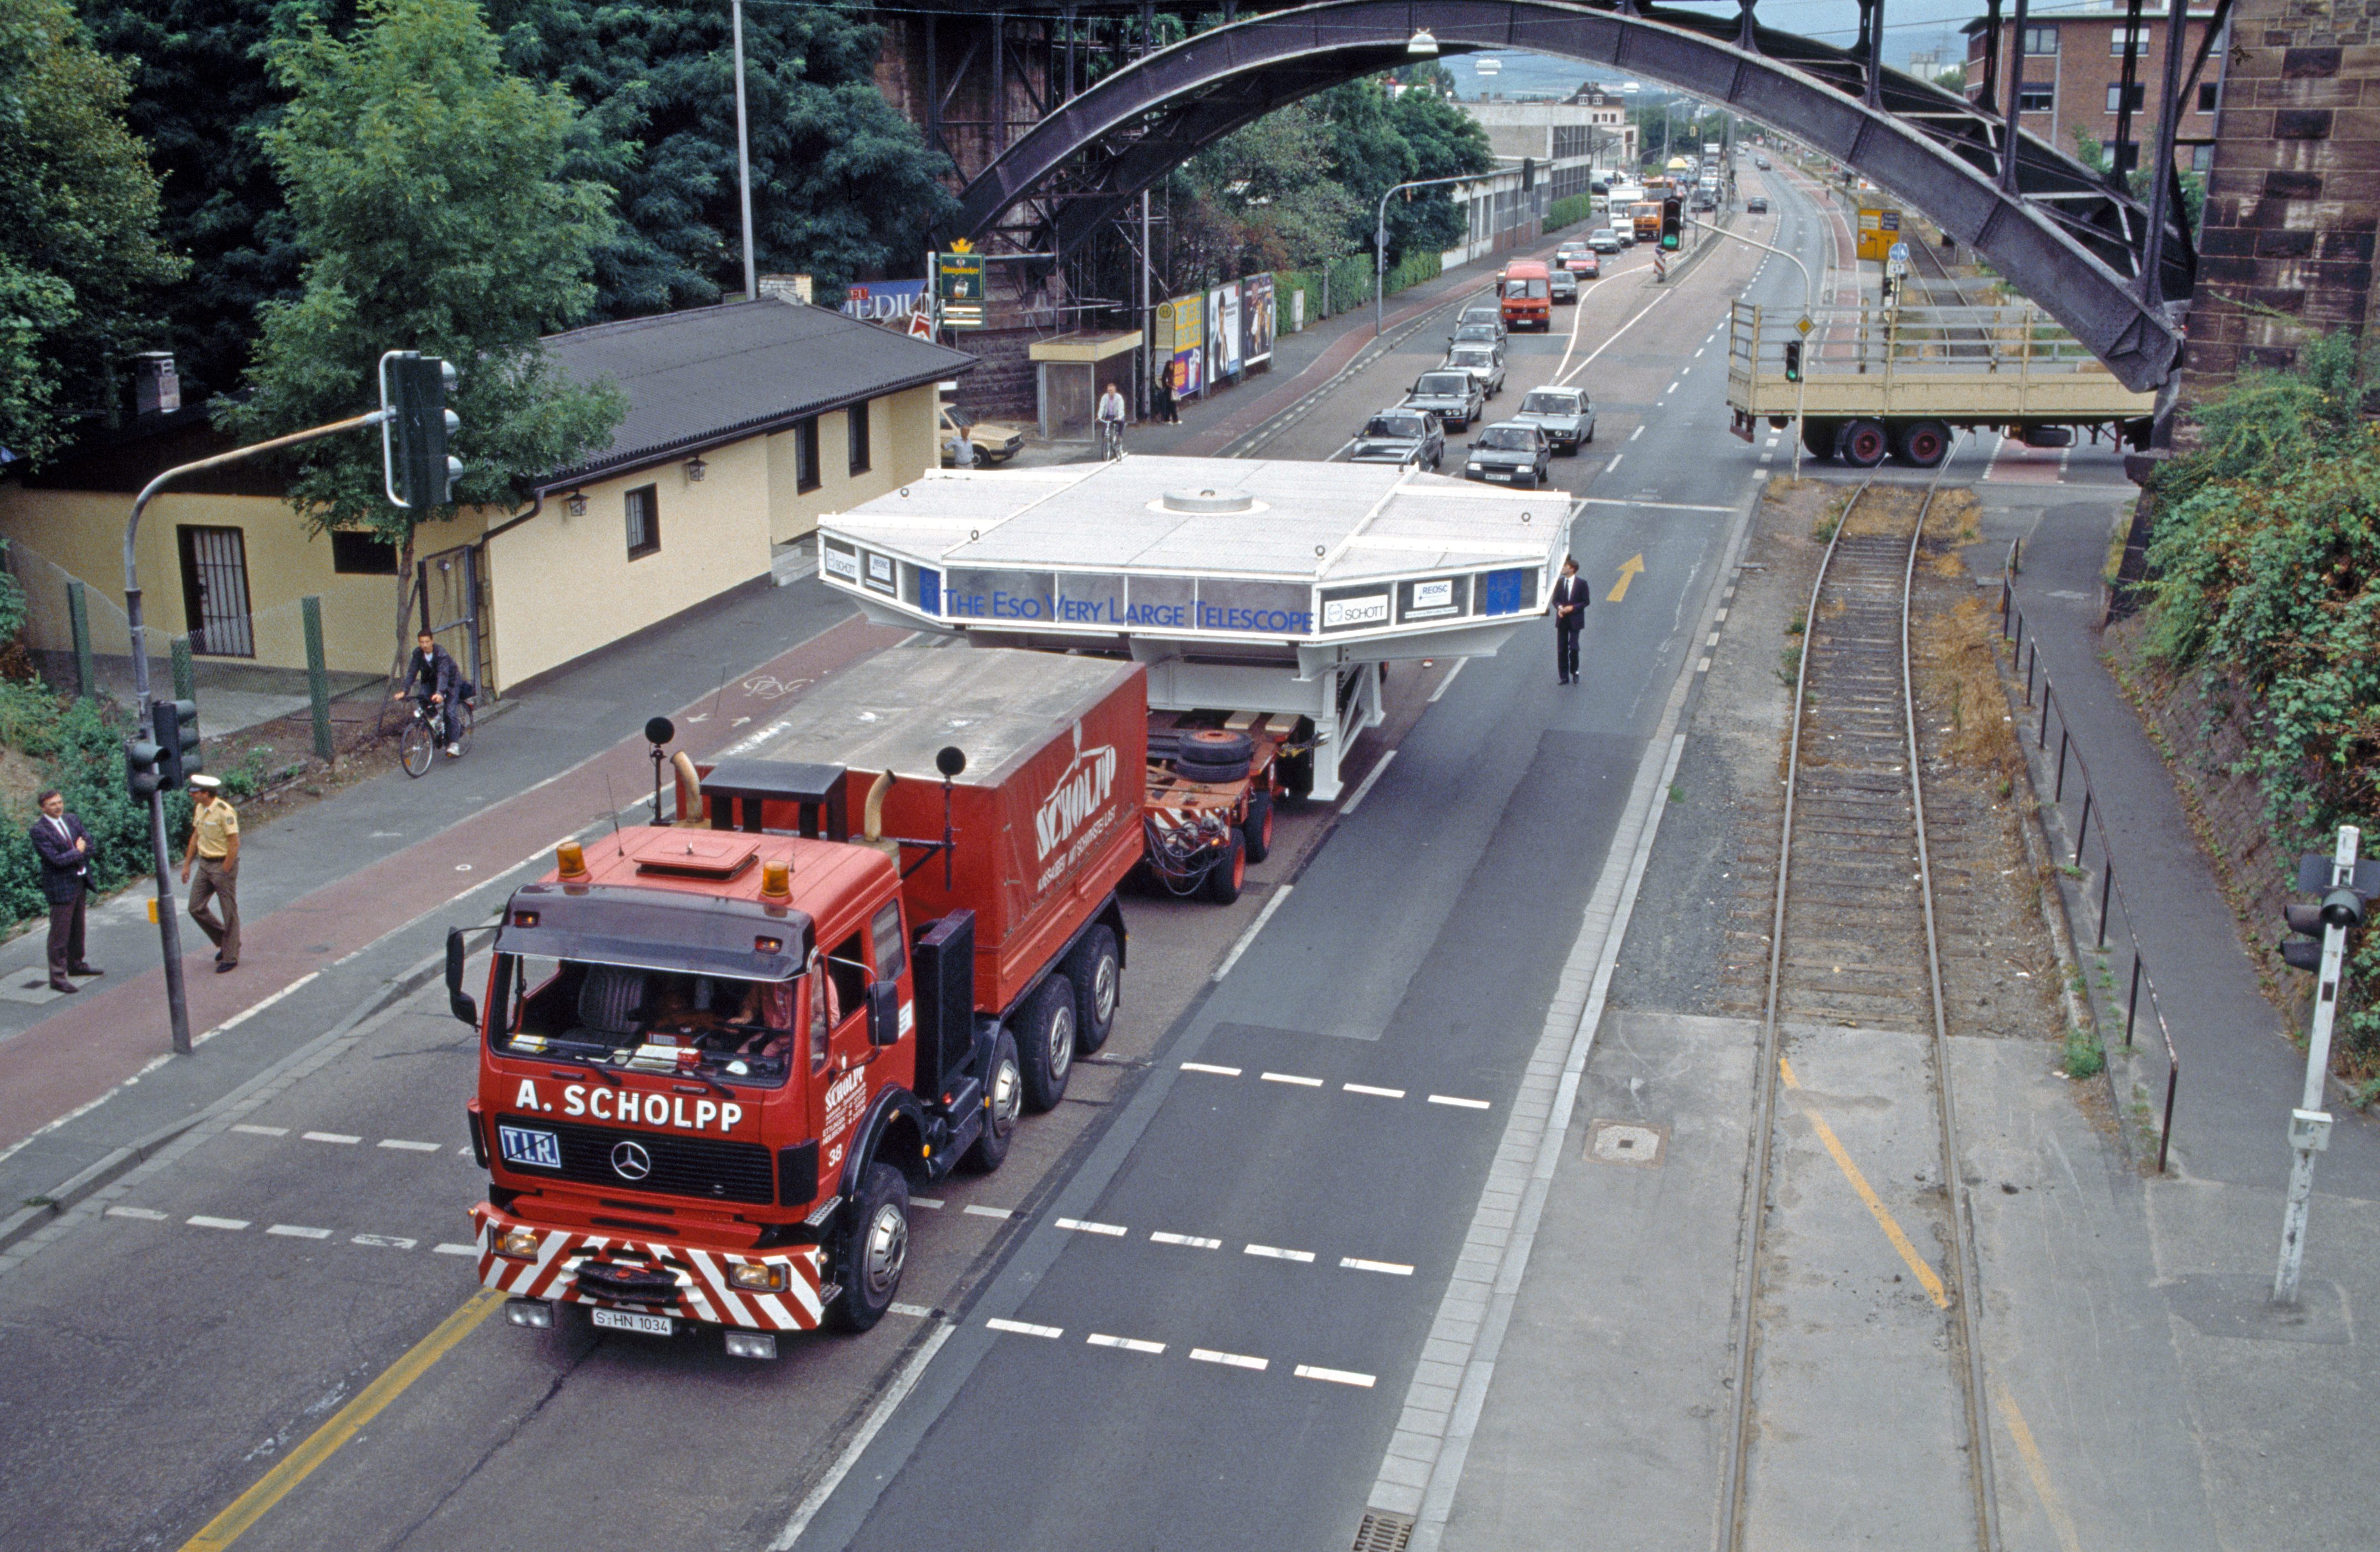

Steady as she goes

A VLT mirror being transported by road.

Credit: ESO